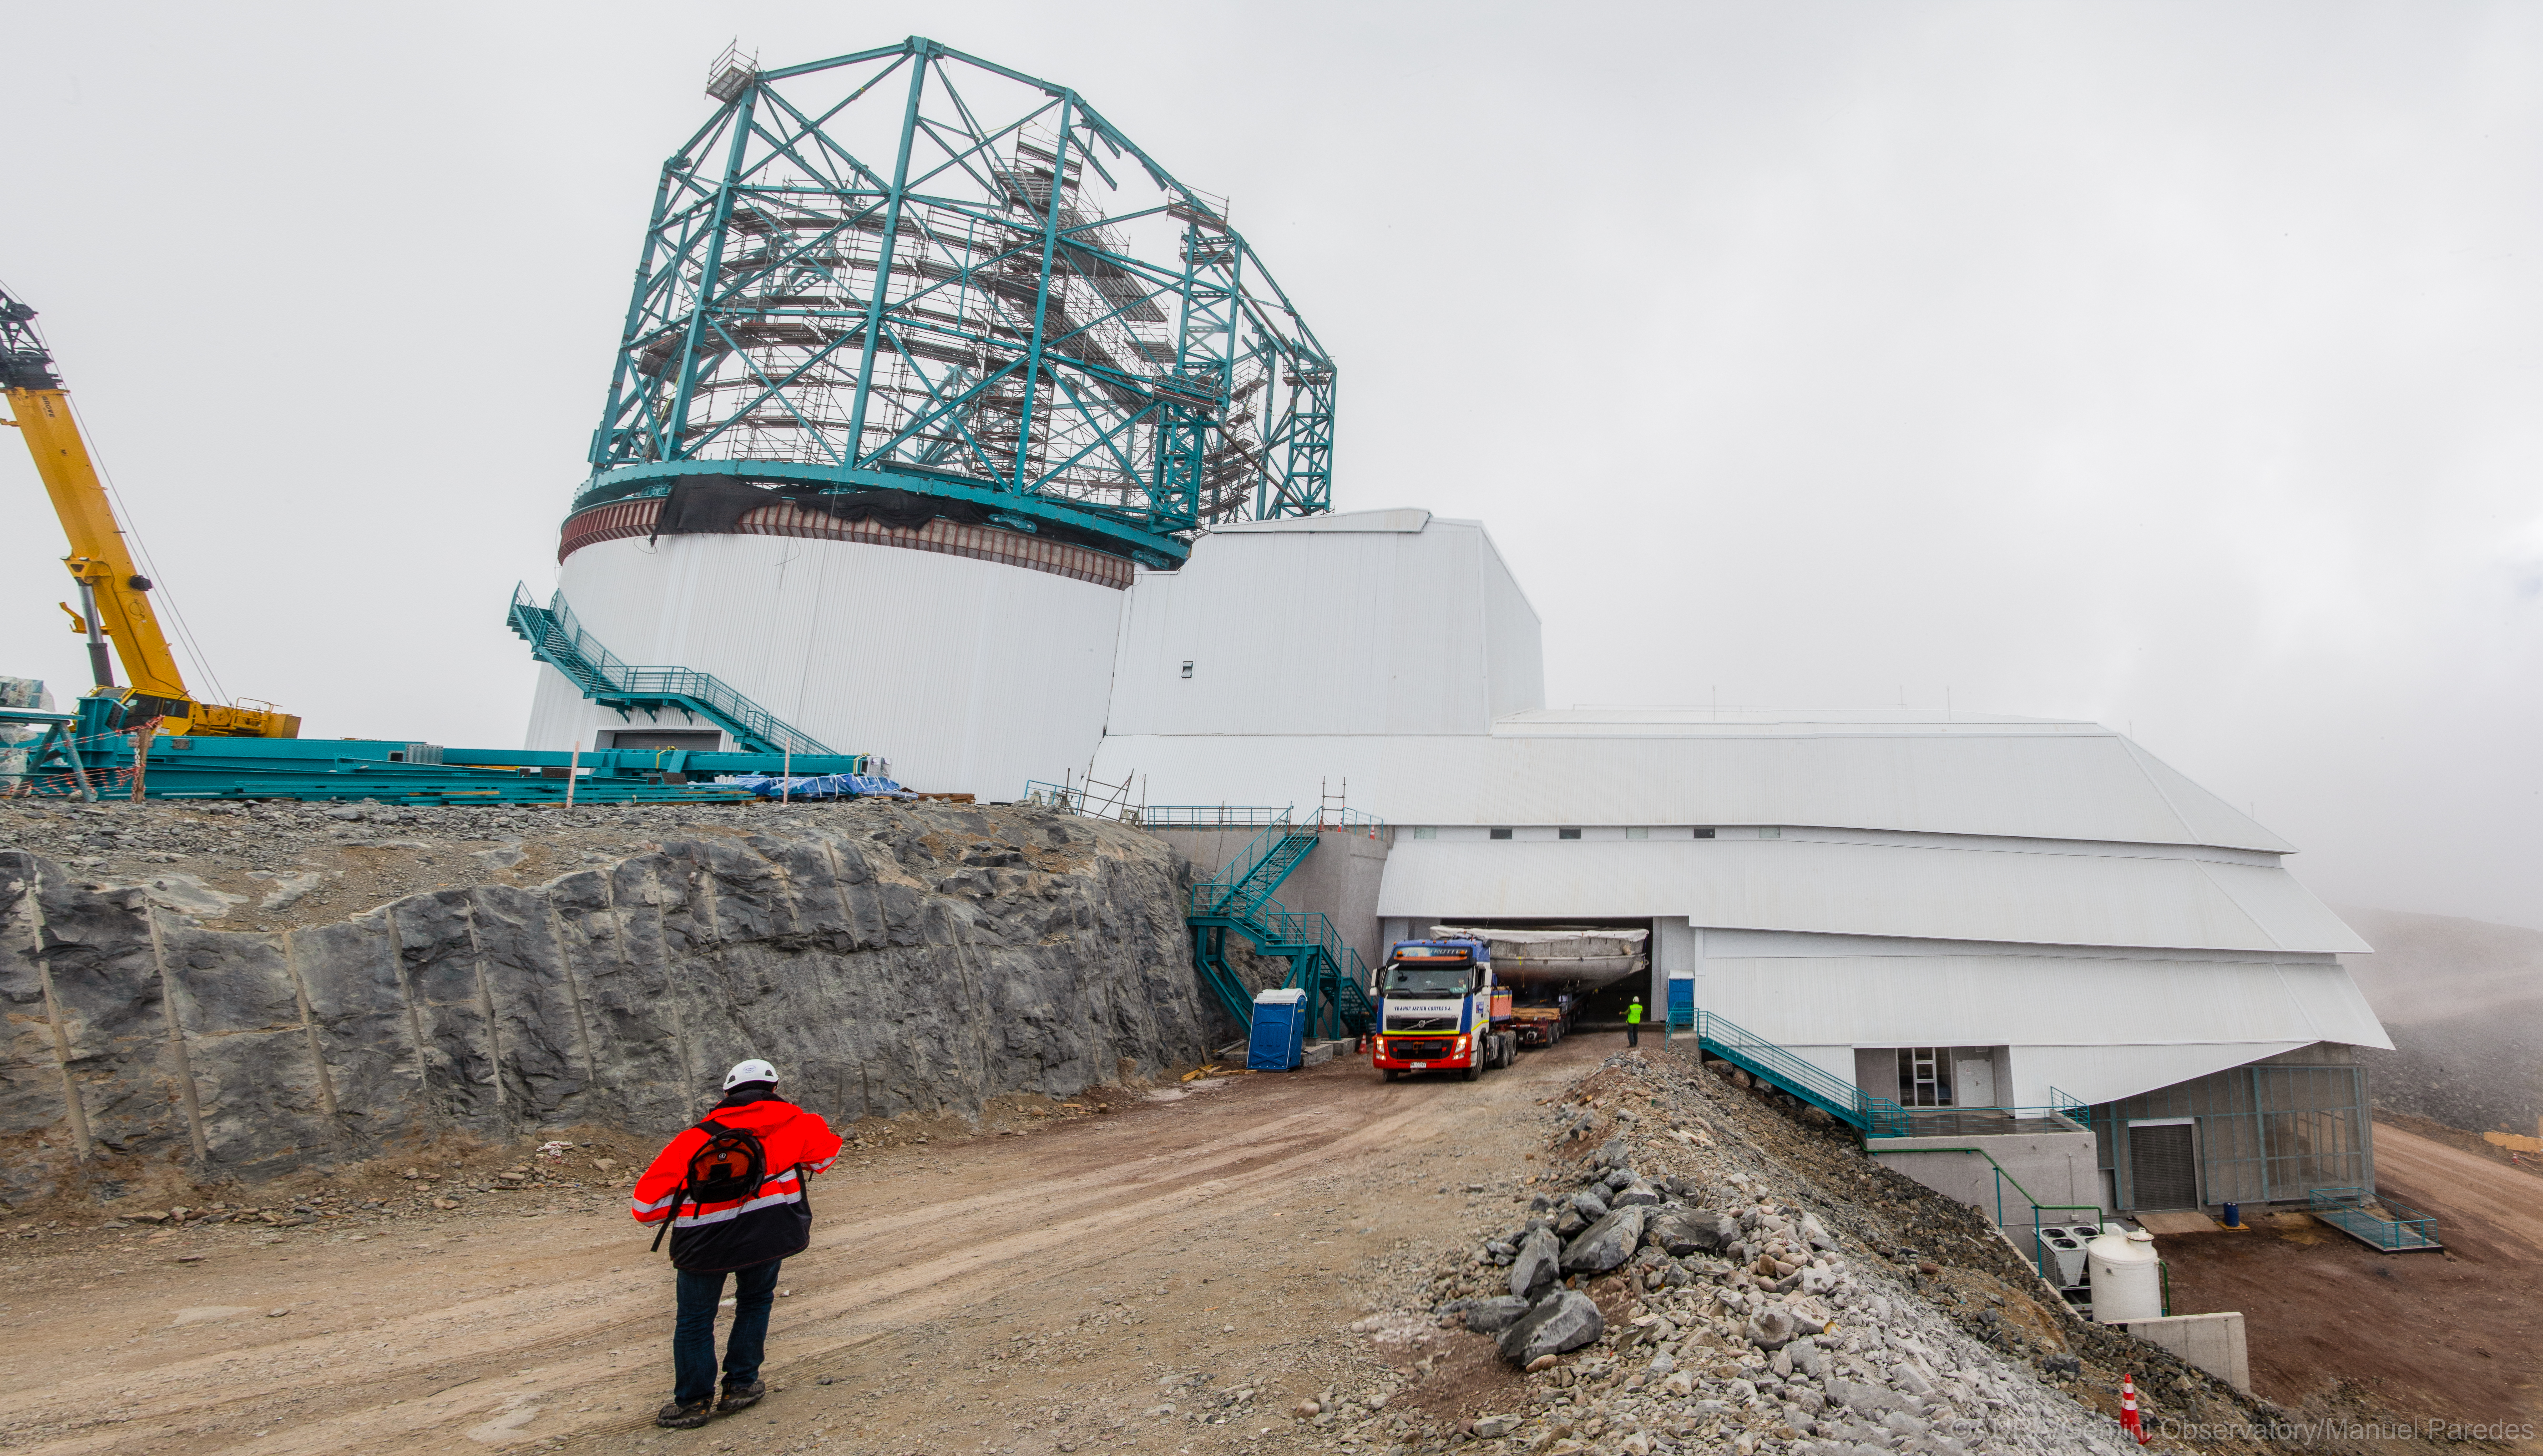

LSST Coating Chamber Arrival

November 11, 2018 - The Coating Chamber for the Large Synoptic Survey Telescope (LSST) arrived on the summit of Cerro Pachón, safely completing a 15 week journey from Deggendorf, Germany, where it was constructed. The 128-ton Coating Chamber is the largest single piece of equipment to arrive at the LSST observatory site to date, and will soon be joined by the Telescope Mount Assembly (TMA), from Spain, and the 8.4-meter Primary/Tertiary (M1M3) Mirror, from the United States, which are expected to arrive in 2019.

Credit: Manuel Paredes/AURA/International Gemini Observatory/NOIRLab/NSF